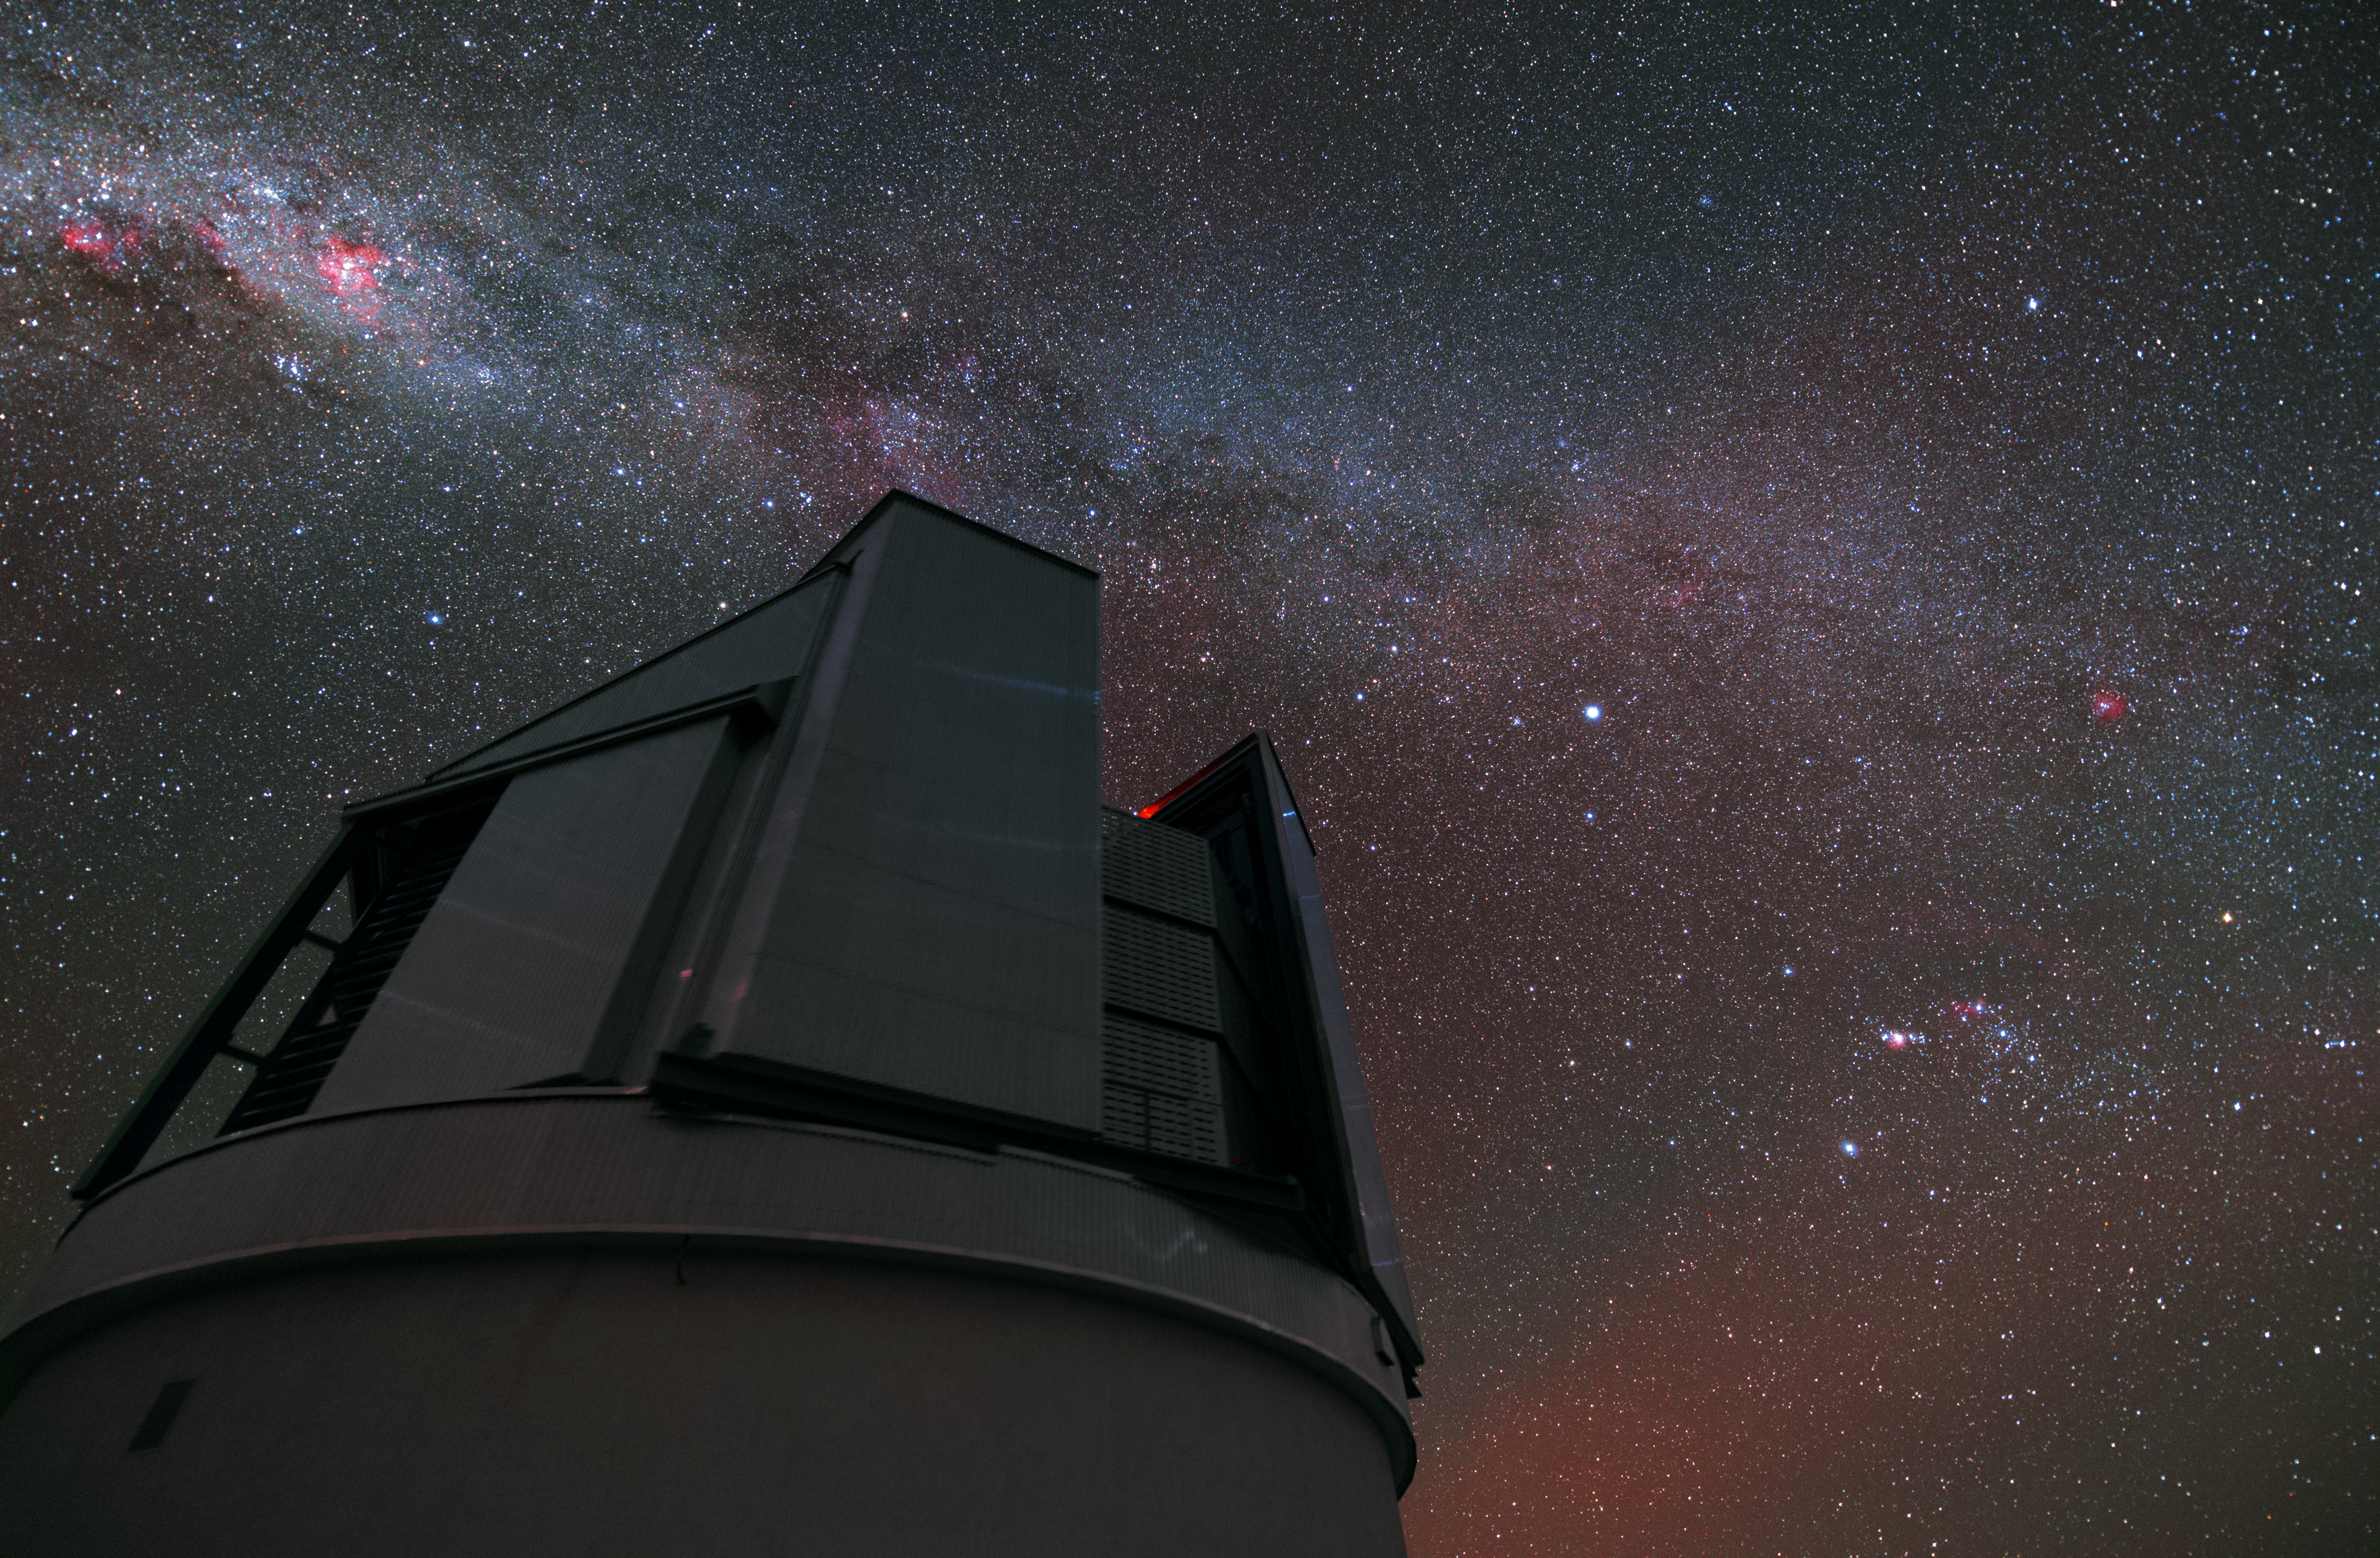

VISTA observing the sky

Even though the VLT is the most famous telescope at the Paranal Observatory, it is by far not the only one. A bit aside from the large Unit Telescopes VISTA (Visible and Infrared Survey Telescope for Astronomy) is housed. In contrast to its bigger brothers, VISTA’s observing time is totally devoted to mapping the sky systematically.

Credit: Y. Beletsky (LCO)/ESO